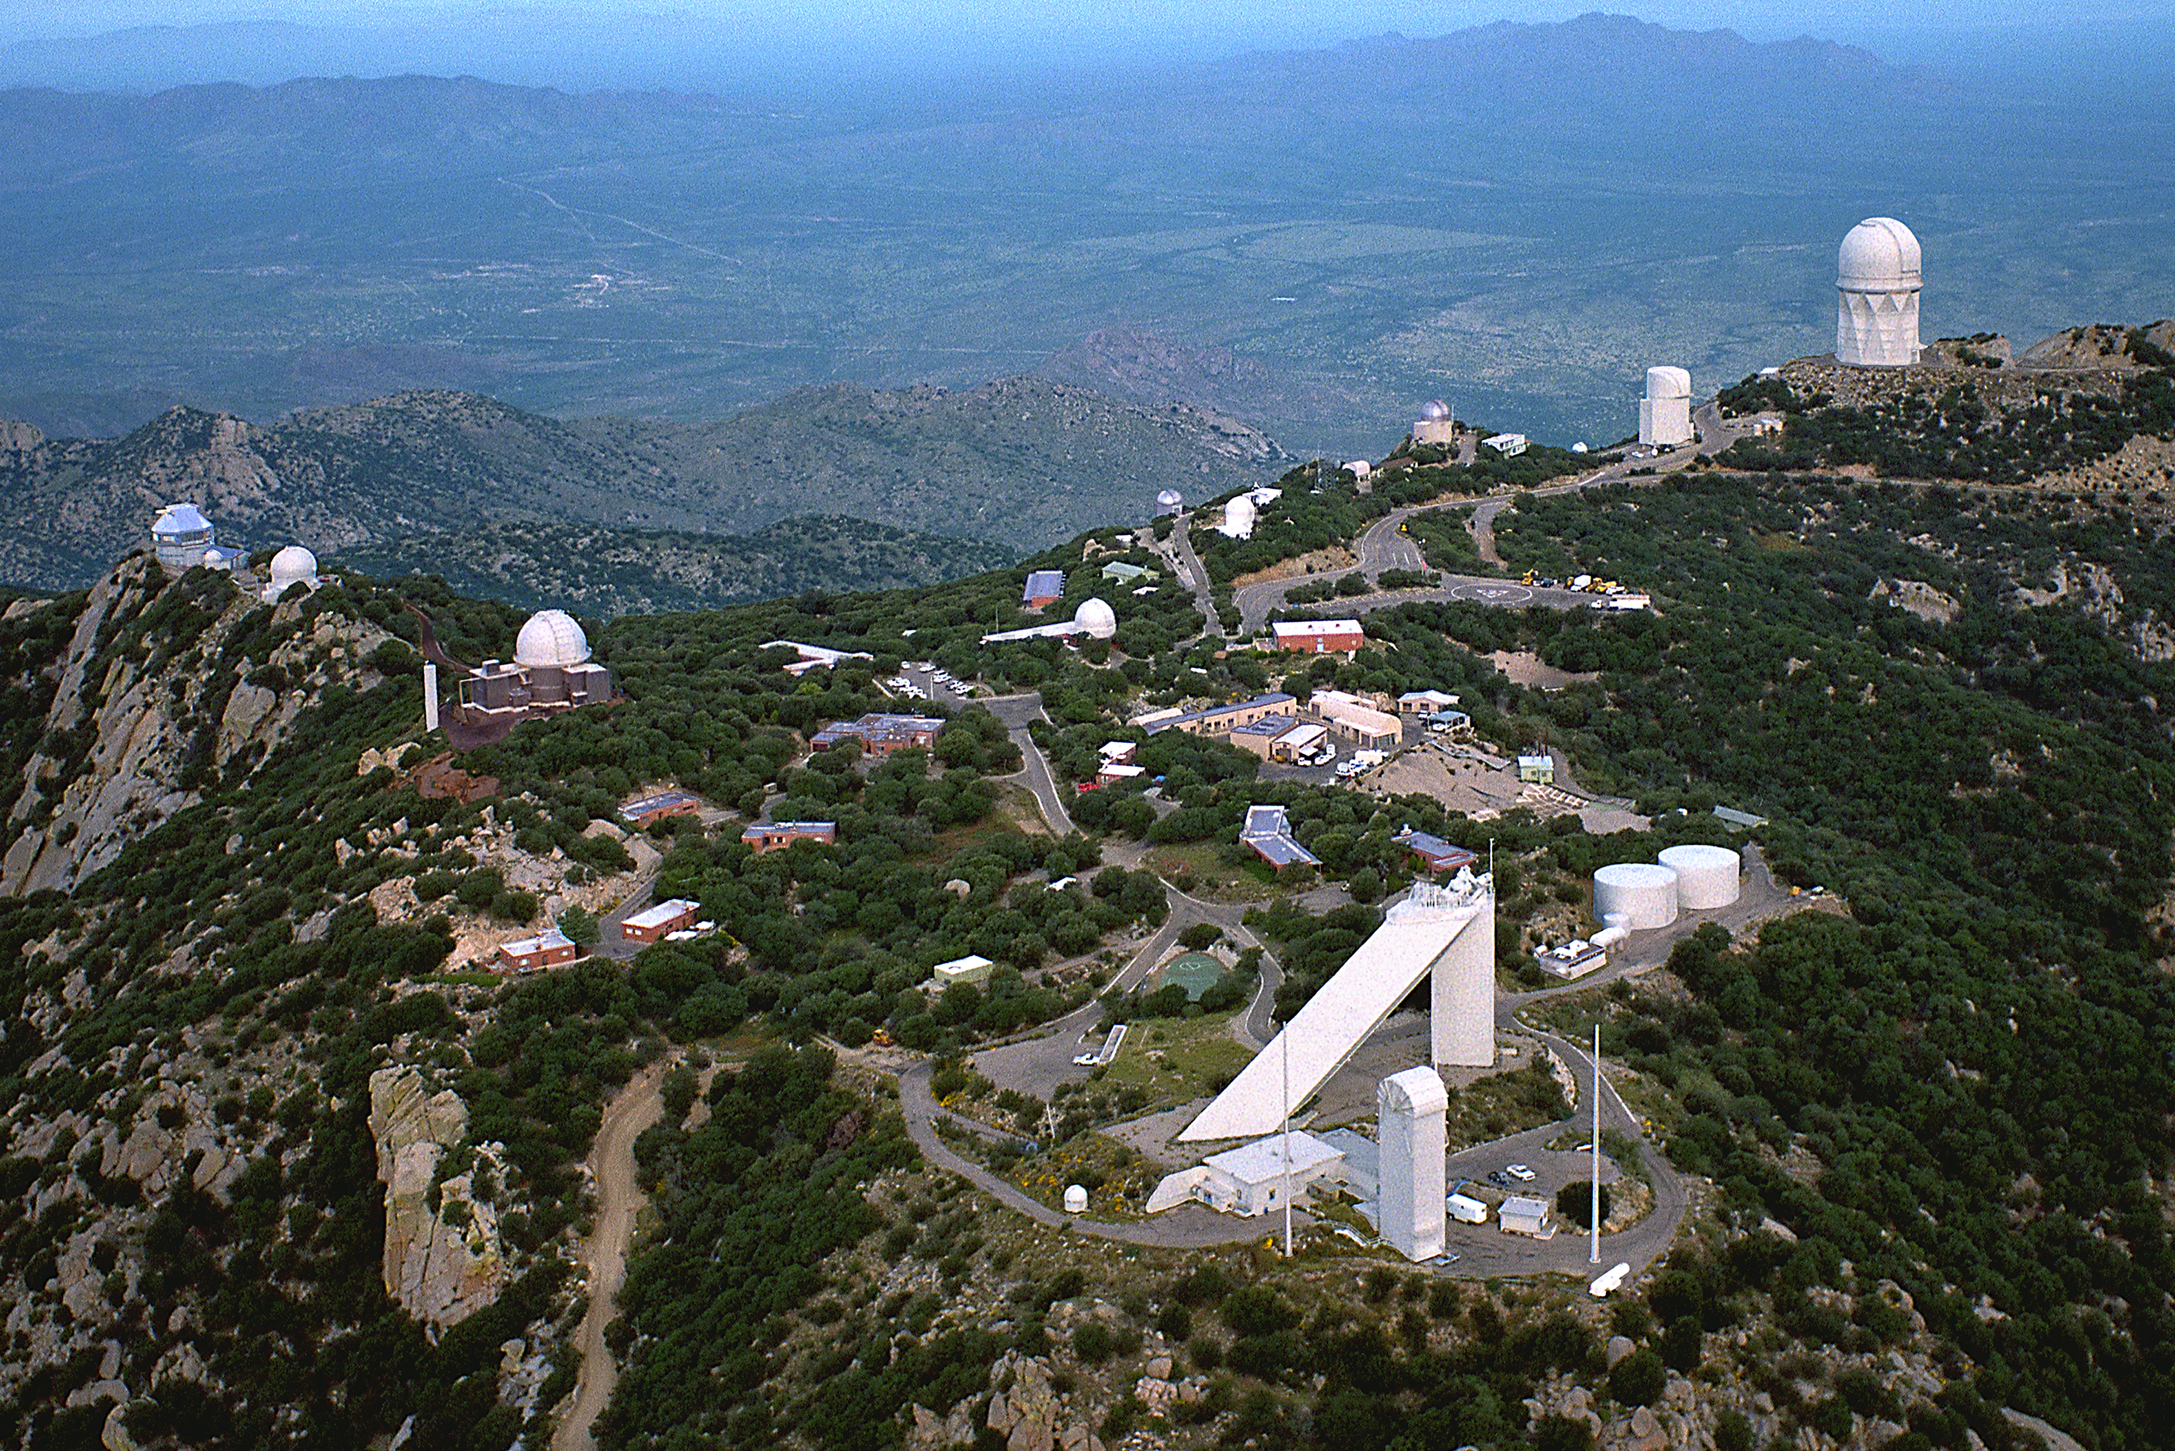

Kitt Peak National Observatory observes its 40th anniversary

Kitt Peak National Observatory observes its 40th anniversary in October of 1998 as the first national astronomical observatory. Located on lands of the Tohono O'odham Nation in the Sonoran Desert southwest of Tucson, Arizona, Kitt Peak today is home to the world's largest collection of optical telescopes. Highlights of four decades of astronomical research at Kitt Peak can be seen at http://www.noao.edu/kpno/40th/.

Credit: NOIRLab